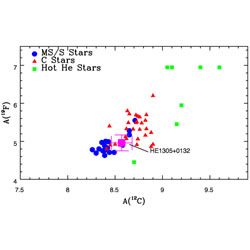

Plot of 19F vs. 12C abundances

Plot of 19F vs. 12C abundances, with HE 1305+0132 marked by the magenta square with error bars.

Credit: International Gemini Observatory/NOIRLab/NSF/AURA